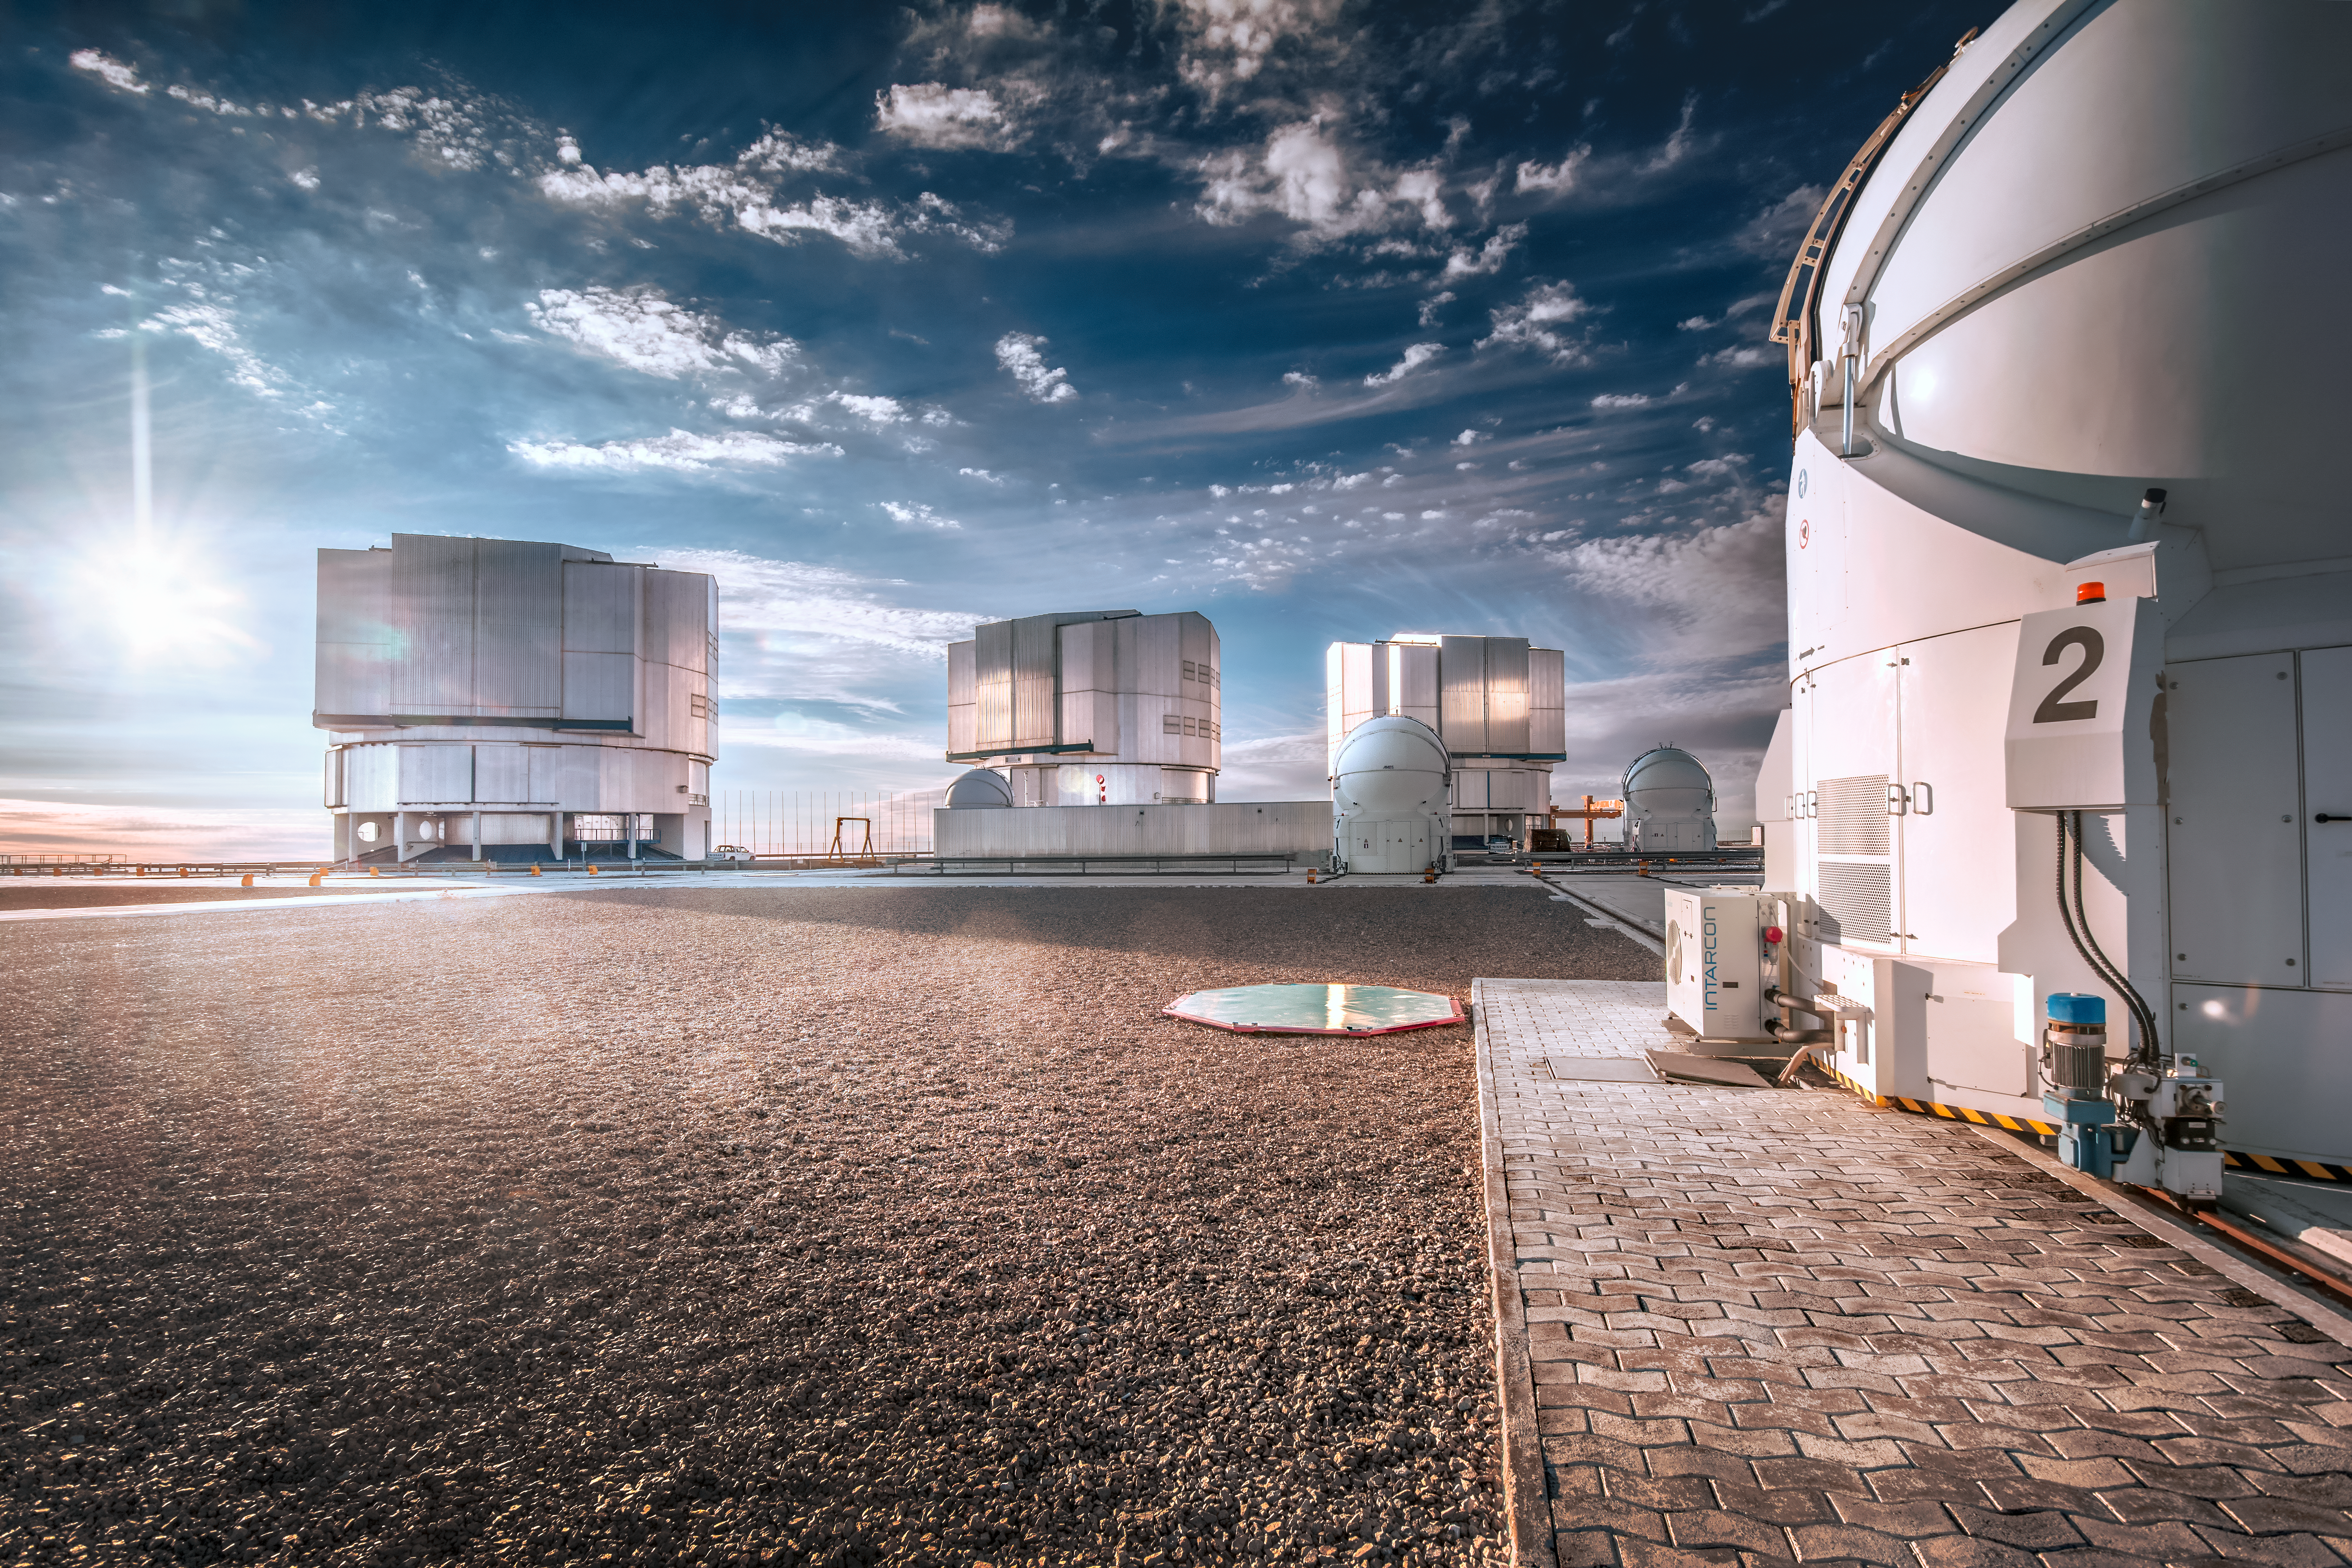

Sun shines on Paranal

The intense sunshine illuminates the enclosures housing the Unit Telescopes (UT) that form part of ESO's Very Large Telescope (VLT). A full compliment of four Auxiliary Telescopes (AT) is also seen, perched on their tracks that allow them to move about the site.

Credit: ESO/A. Ghizzi Panizza (www.albertoghizzipanizza.com)